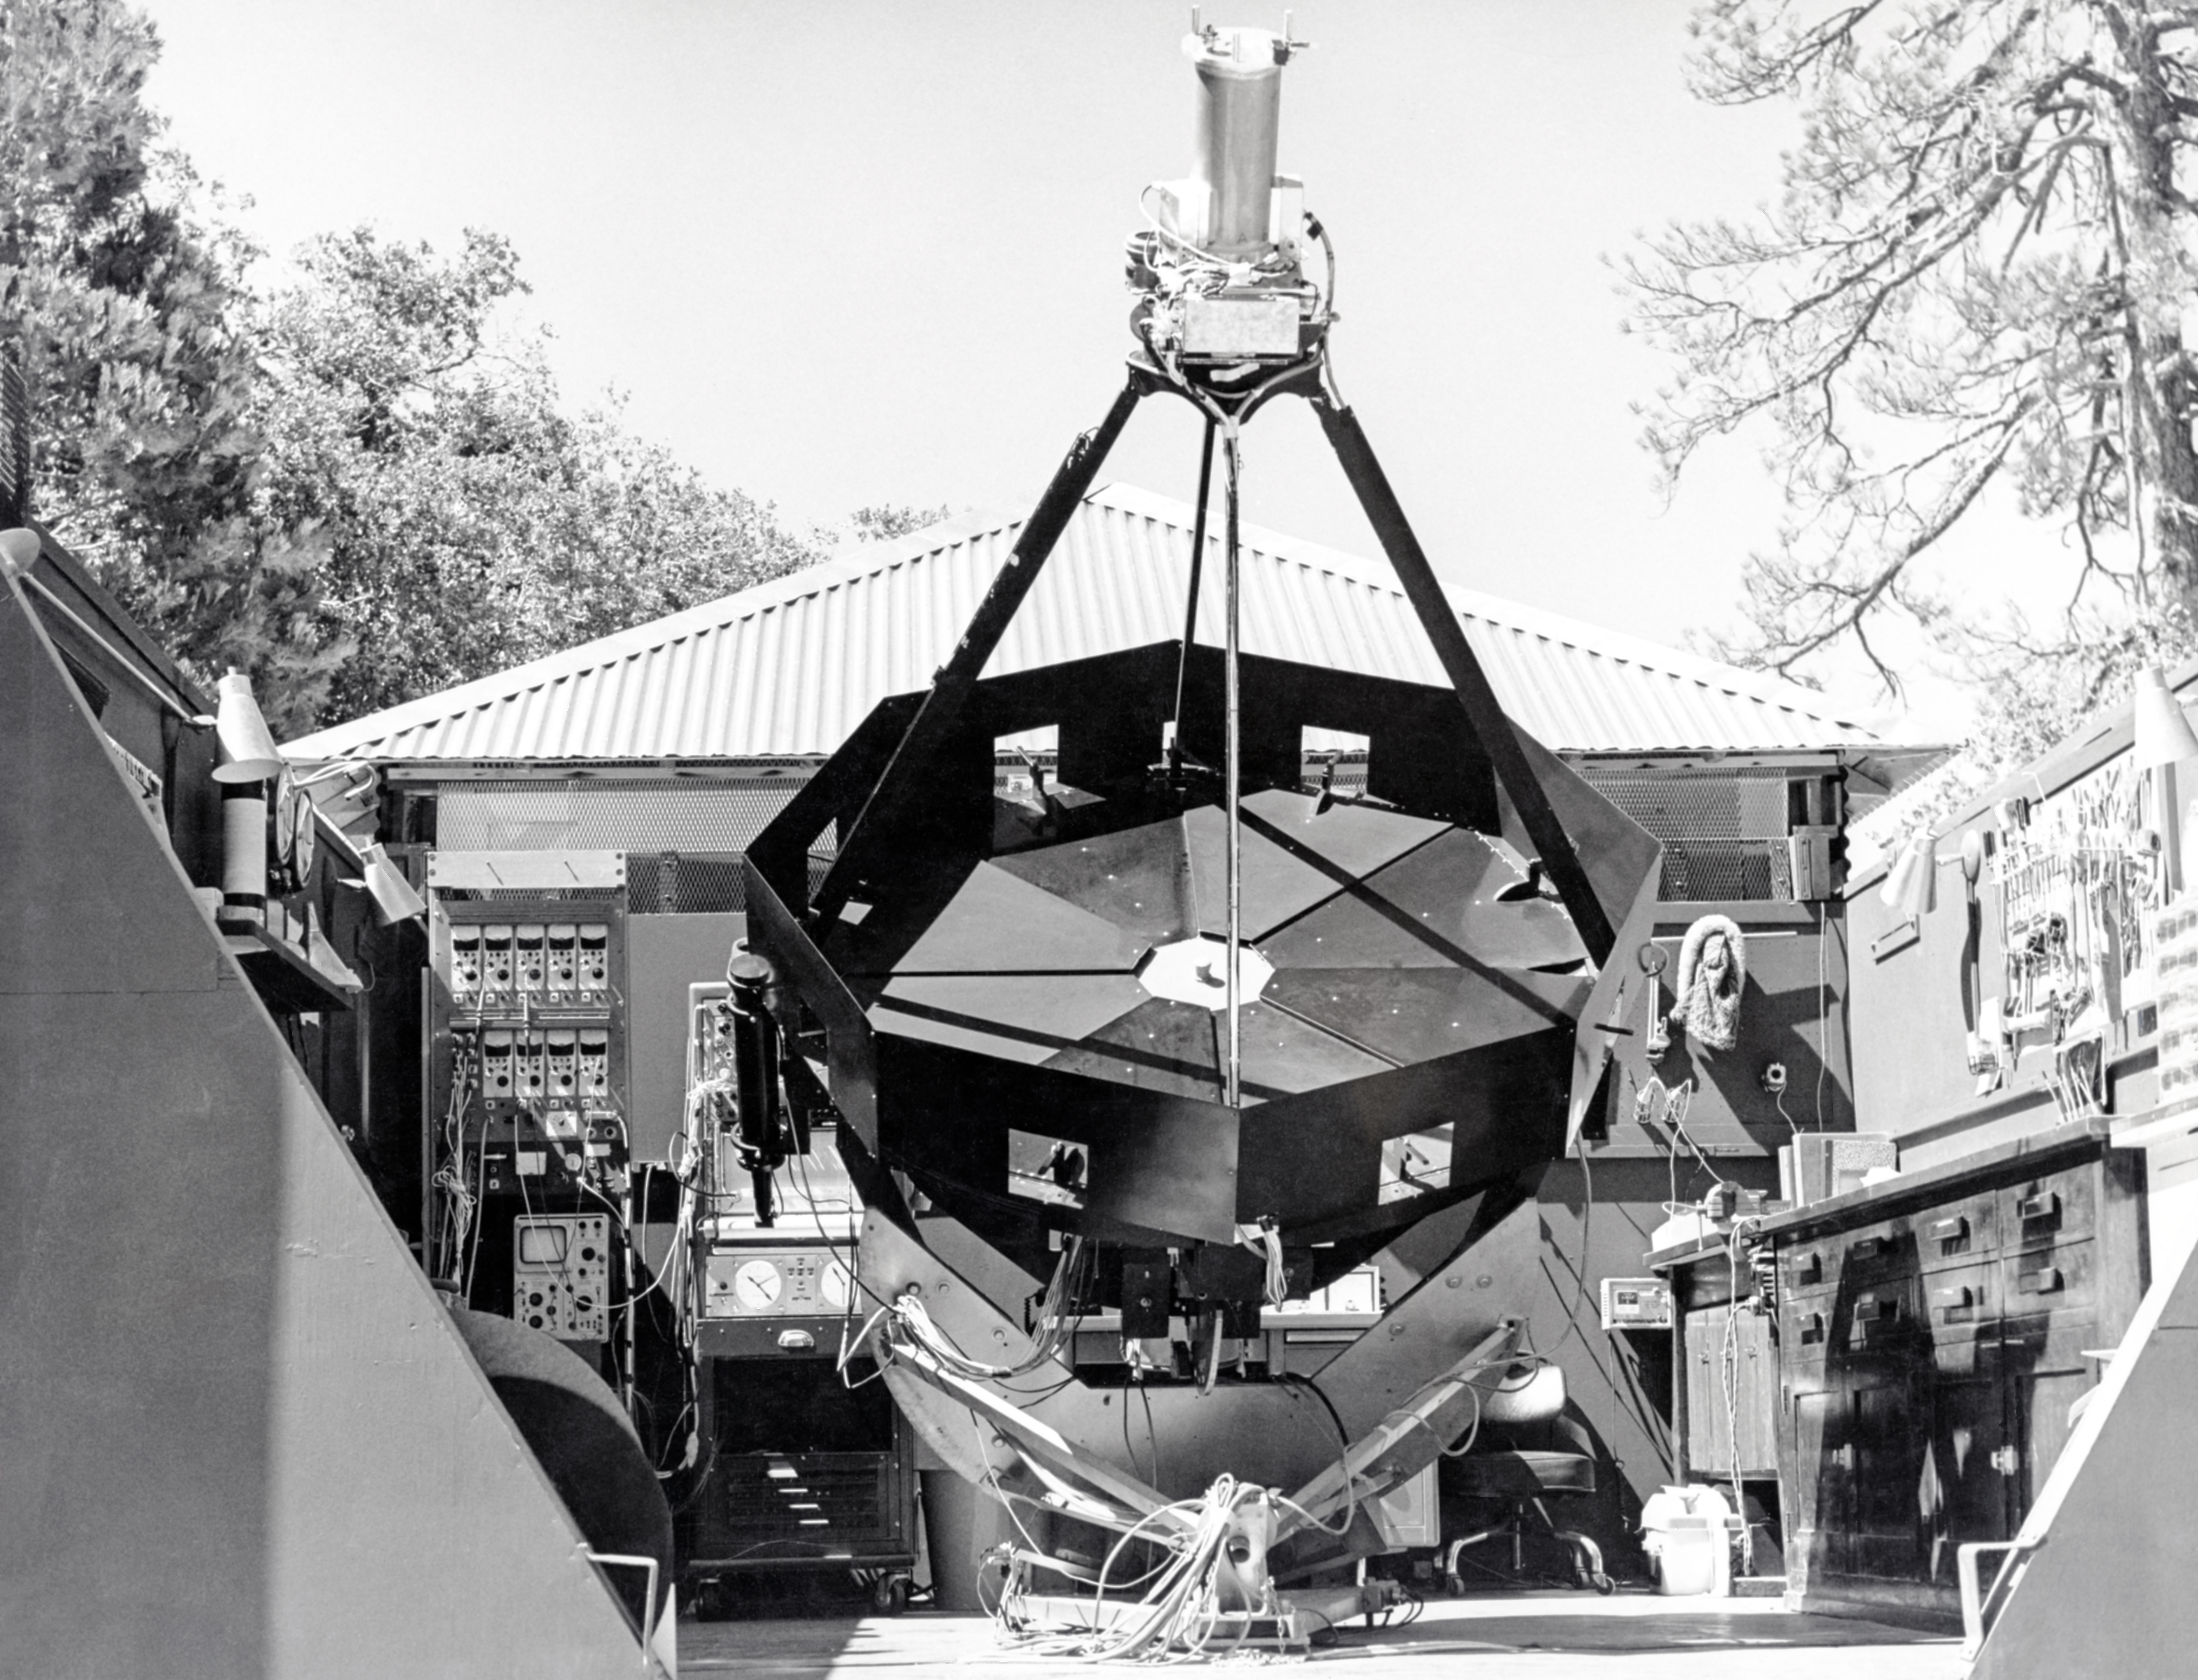

CTIO History

A historical photo taken at Cerro Tololo Inter-American Observatory.

Credit: CTIO/NOIRLab/NSF/AURA/R. González